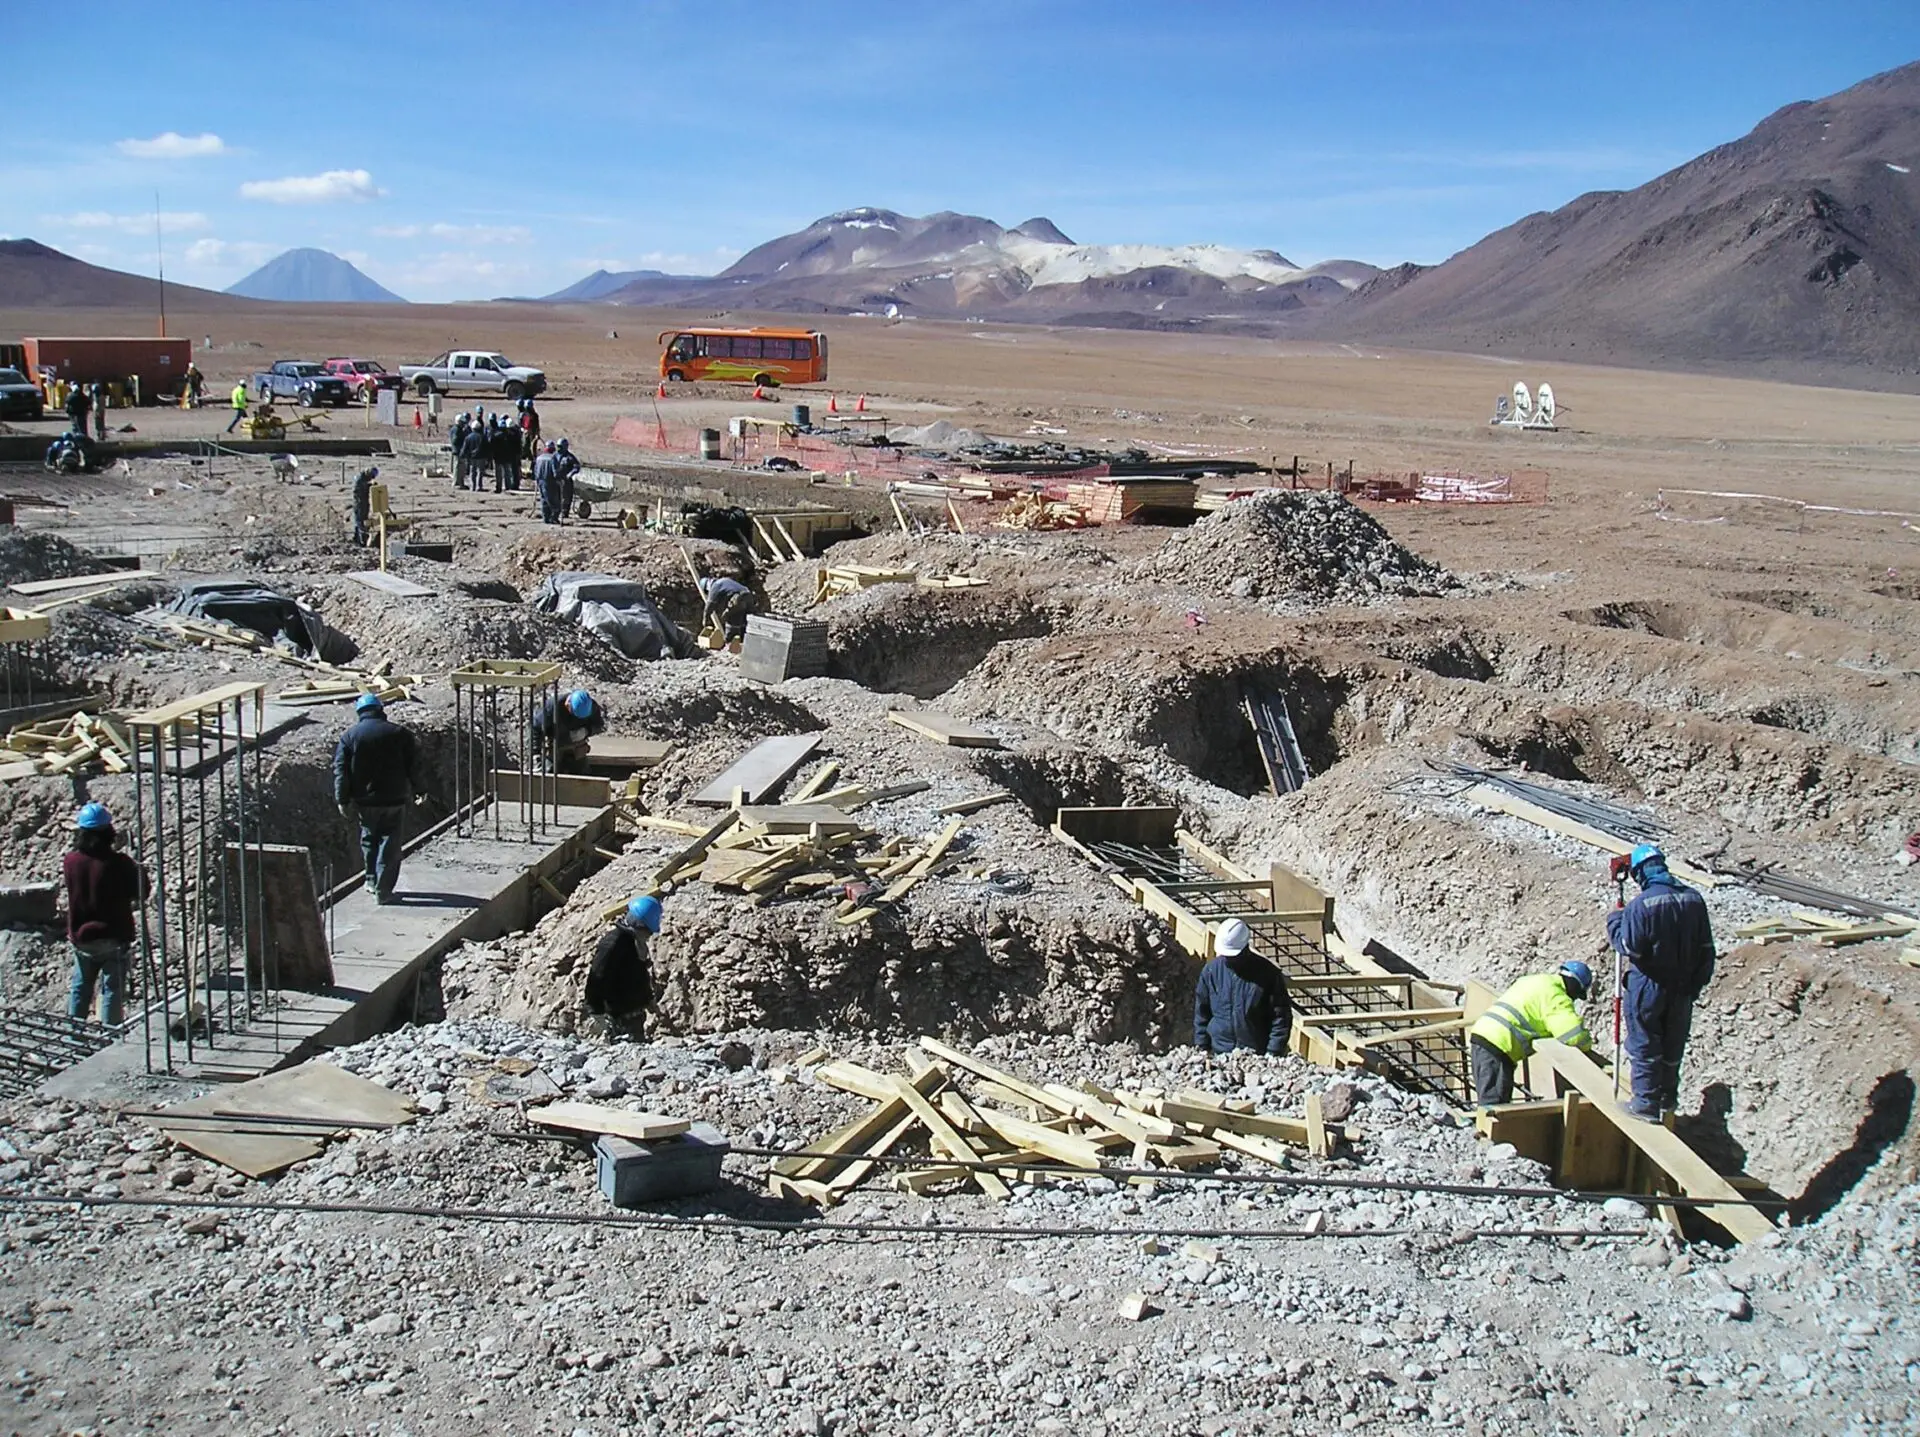

The AOS is one of the highest-altitude buildings in the world

The AOS is one of the highest-altitude buildings in the world. Its construction involved a human effort of proportions.

Credit: ALMA (ESO / NAOJ / NRAO)